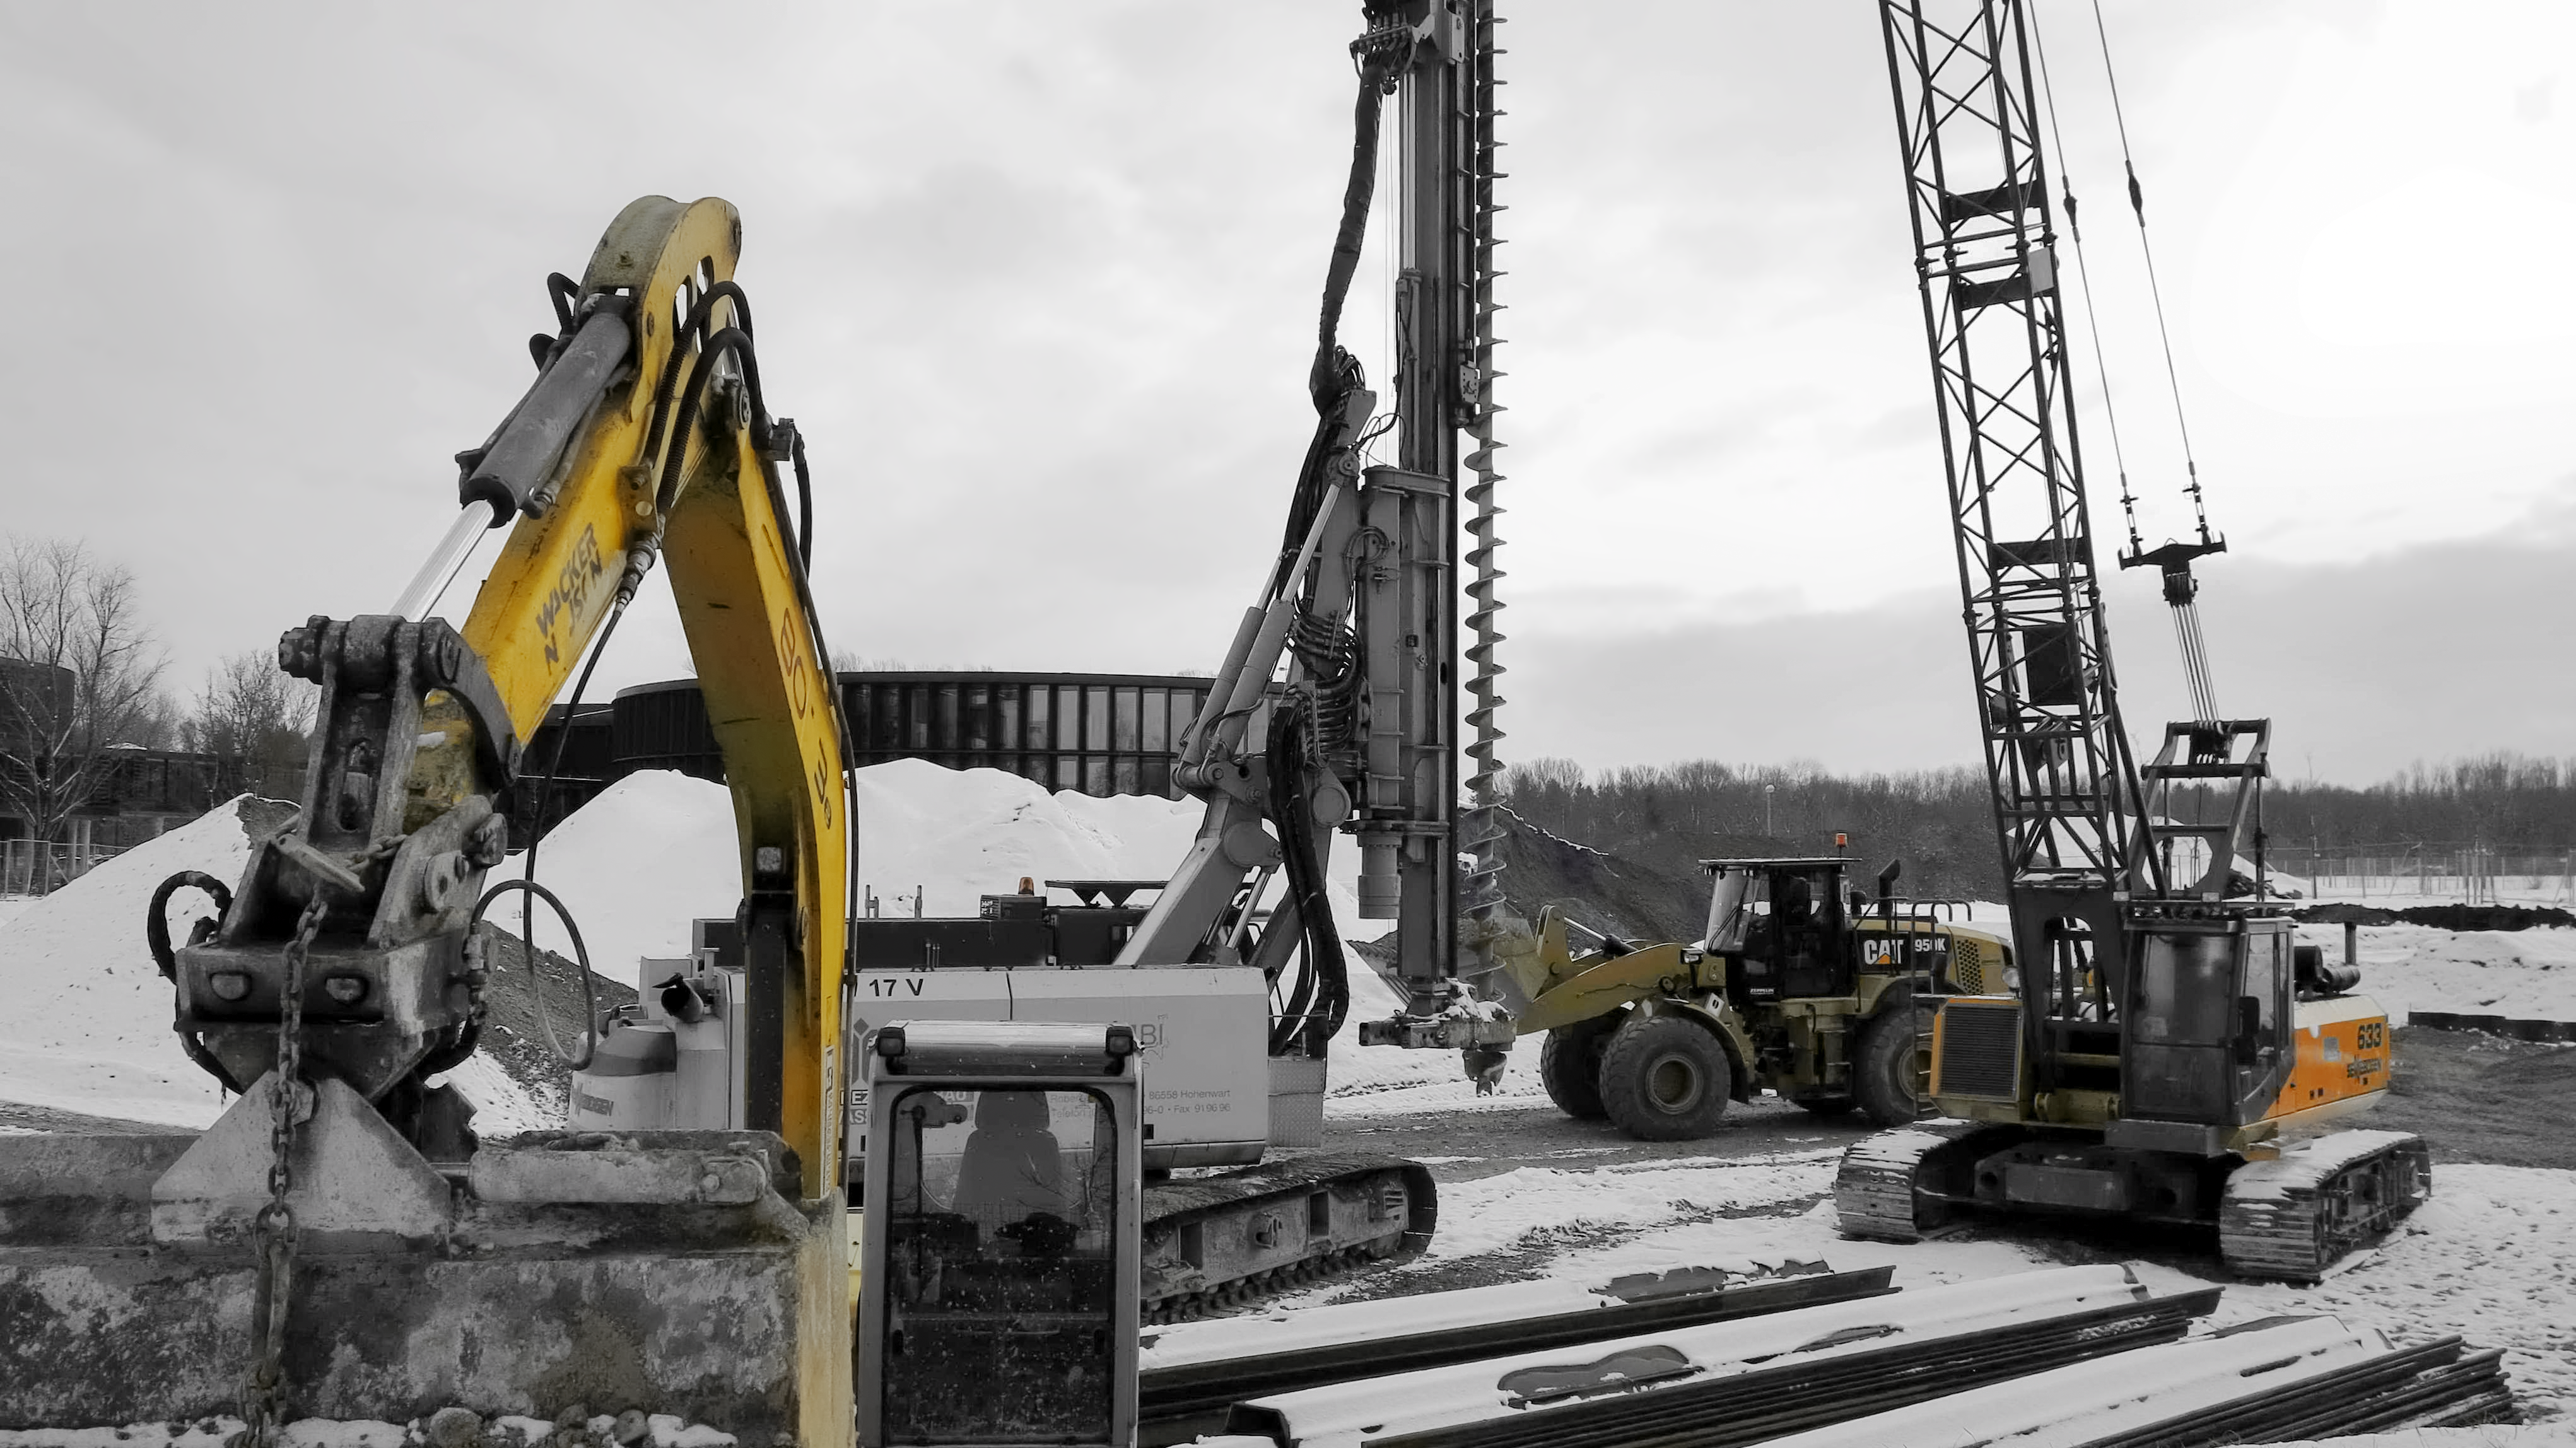

Do you want to build a snowman?

Photo taken in the snow during the construction of the ESO Supernova Planetarium & Visitor Centre.

Credit: ESO